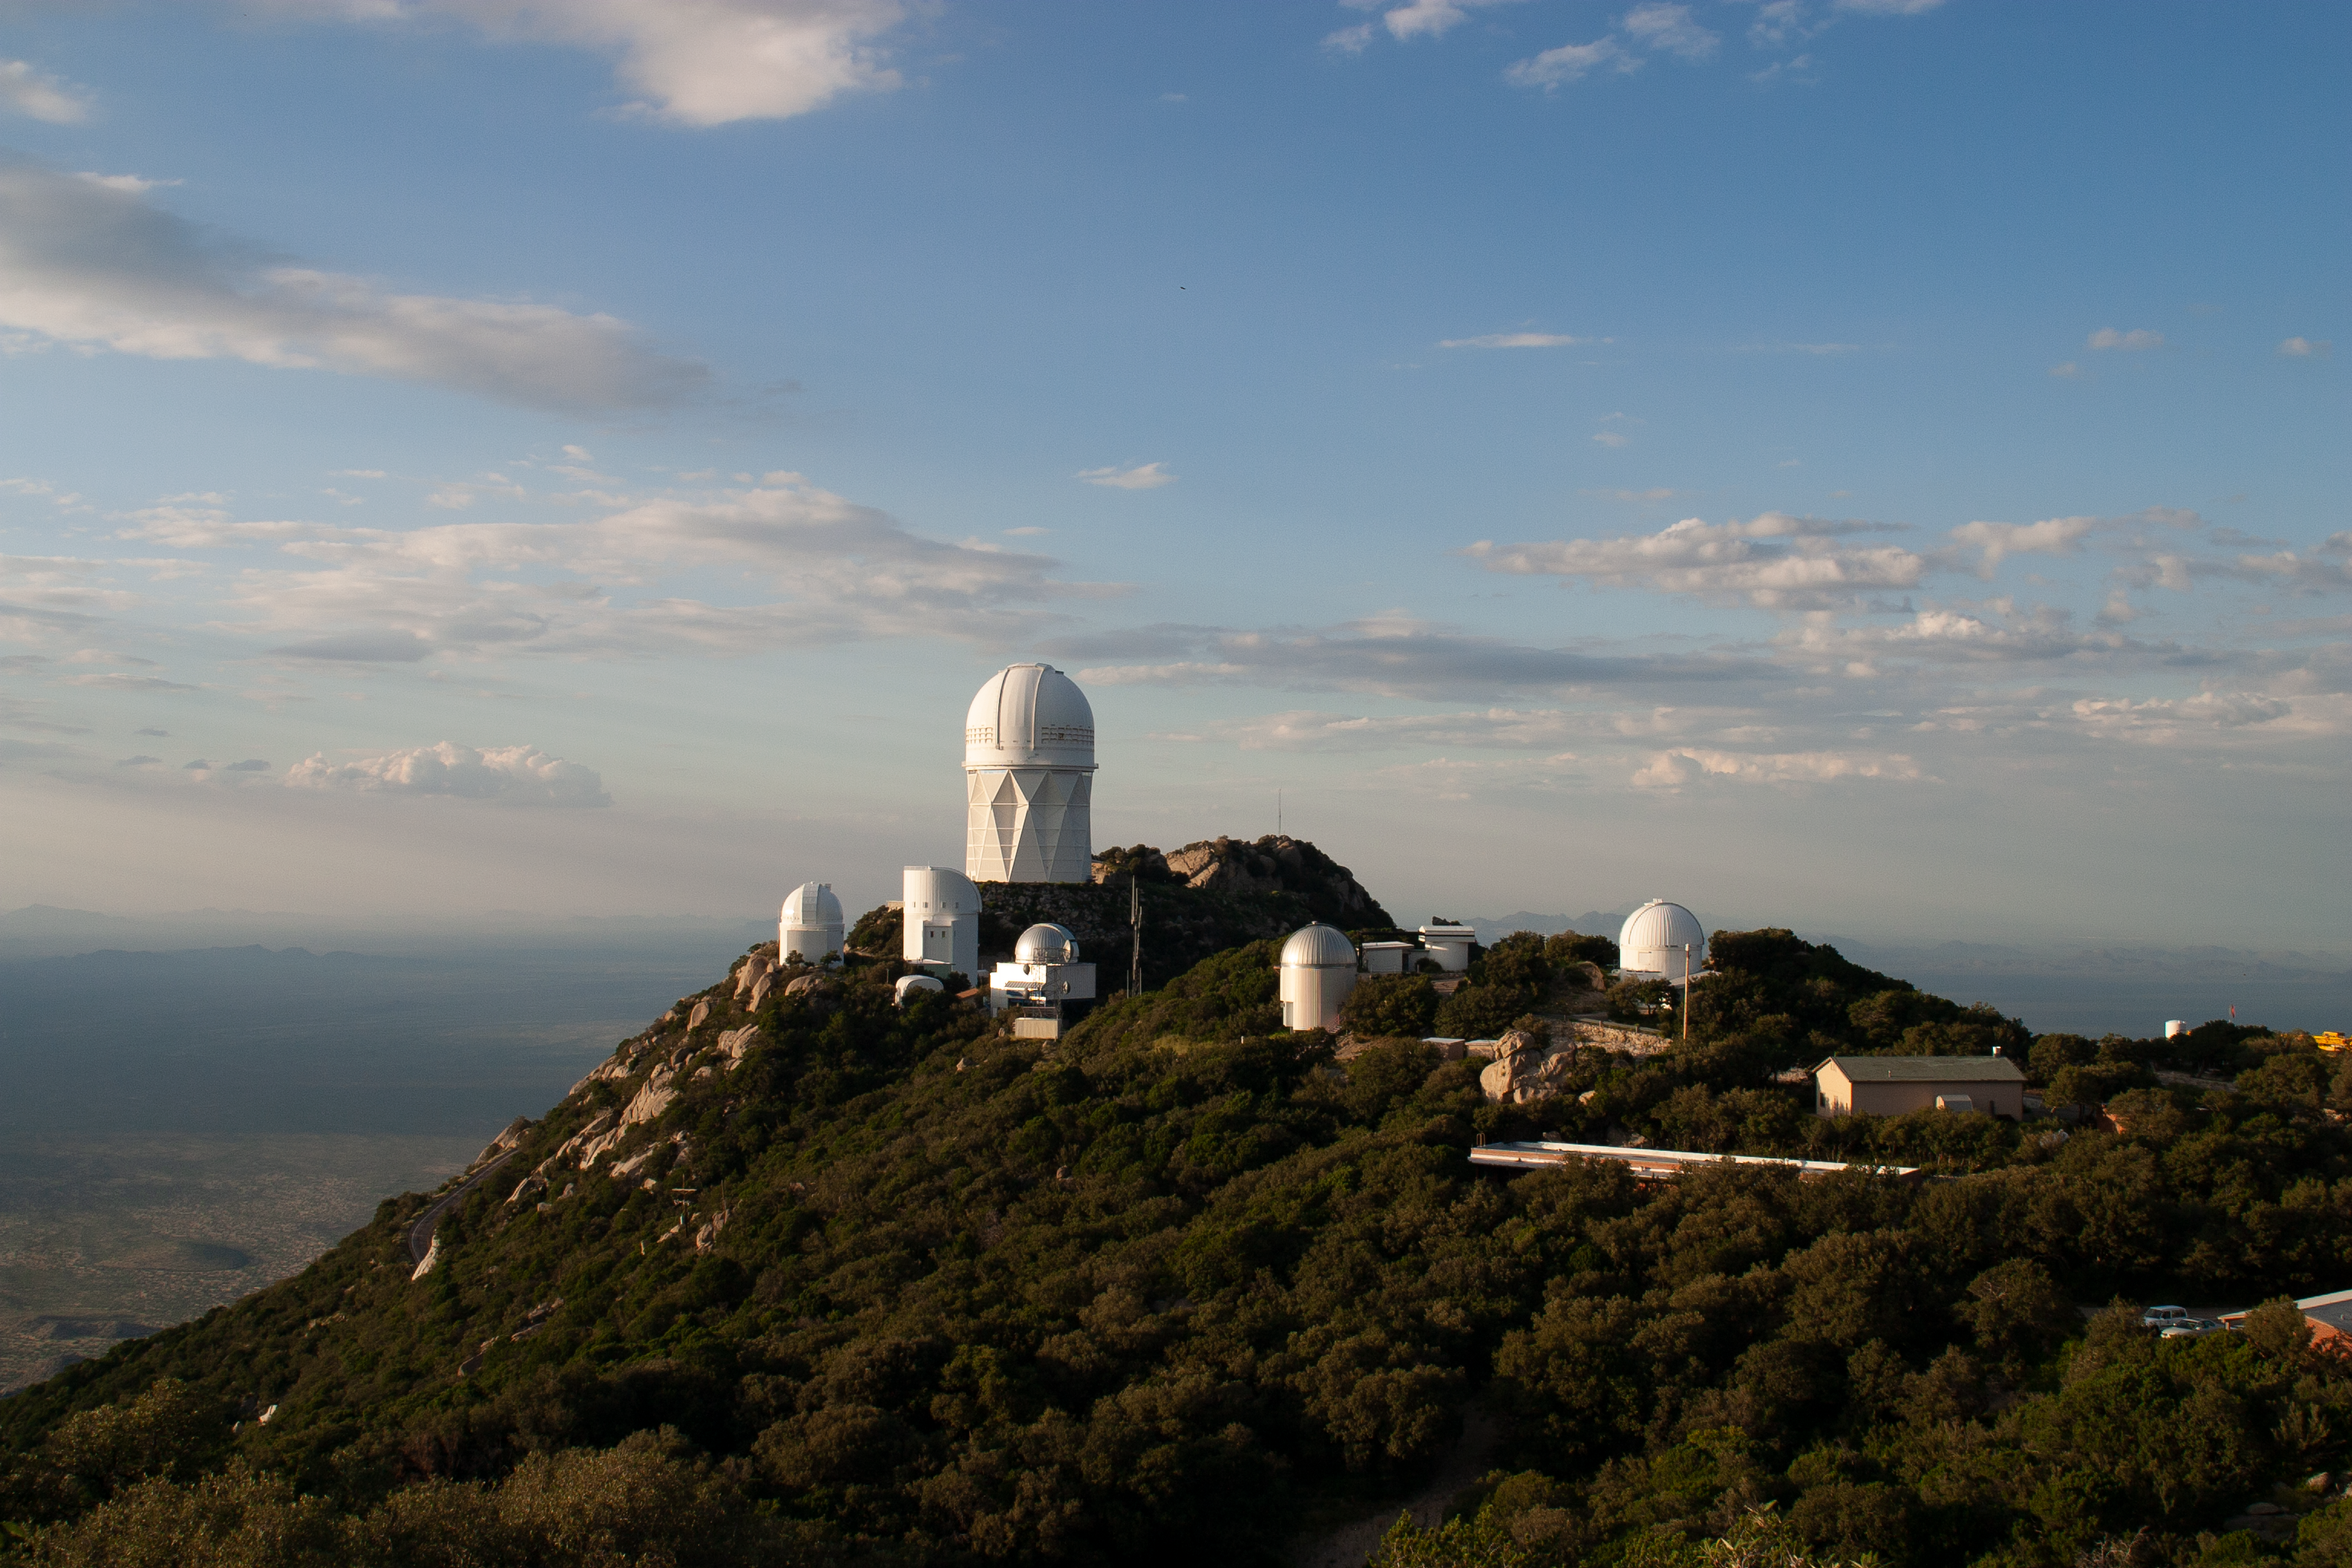

The Nicholas U. Mayall 4-meter Telescope aerial view

The Nicholas U. Mayall 4-meter Telescope aerial view at KPNO.

Credit: KPNO/NOIRLab/NSF/AURA/P. Marenfeld